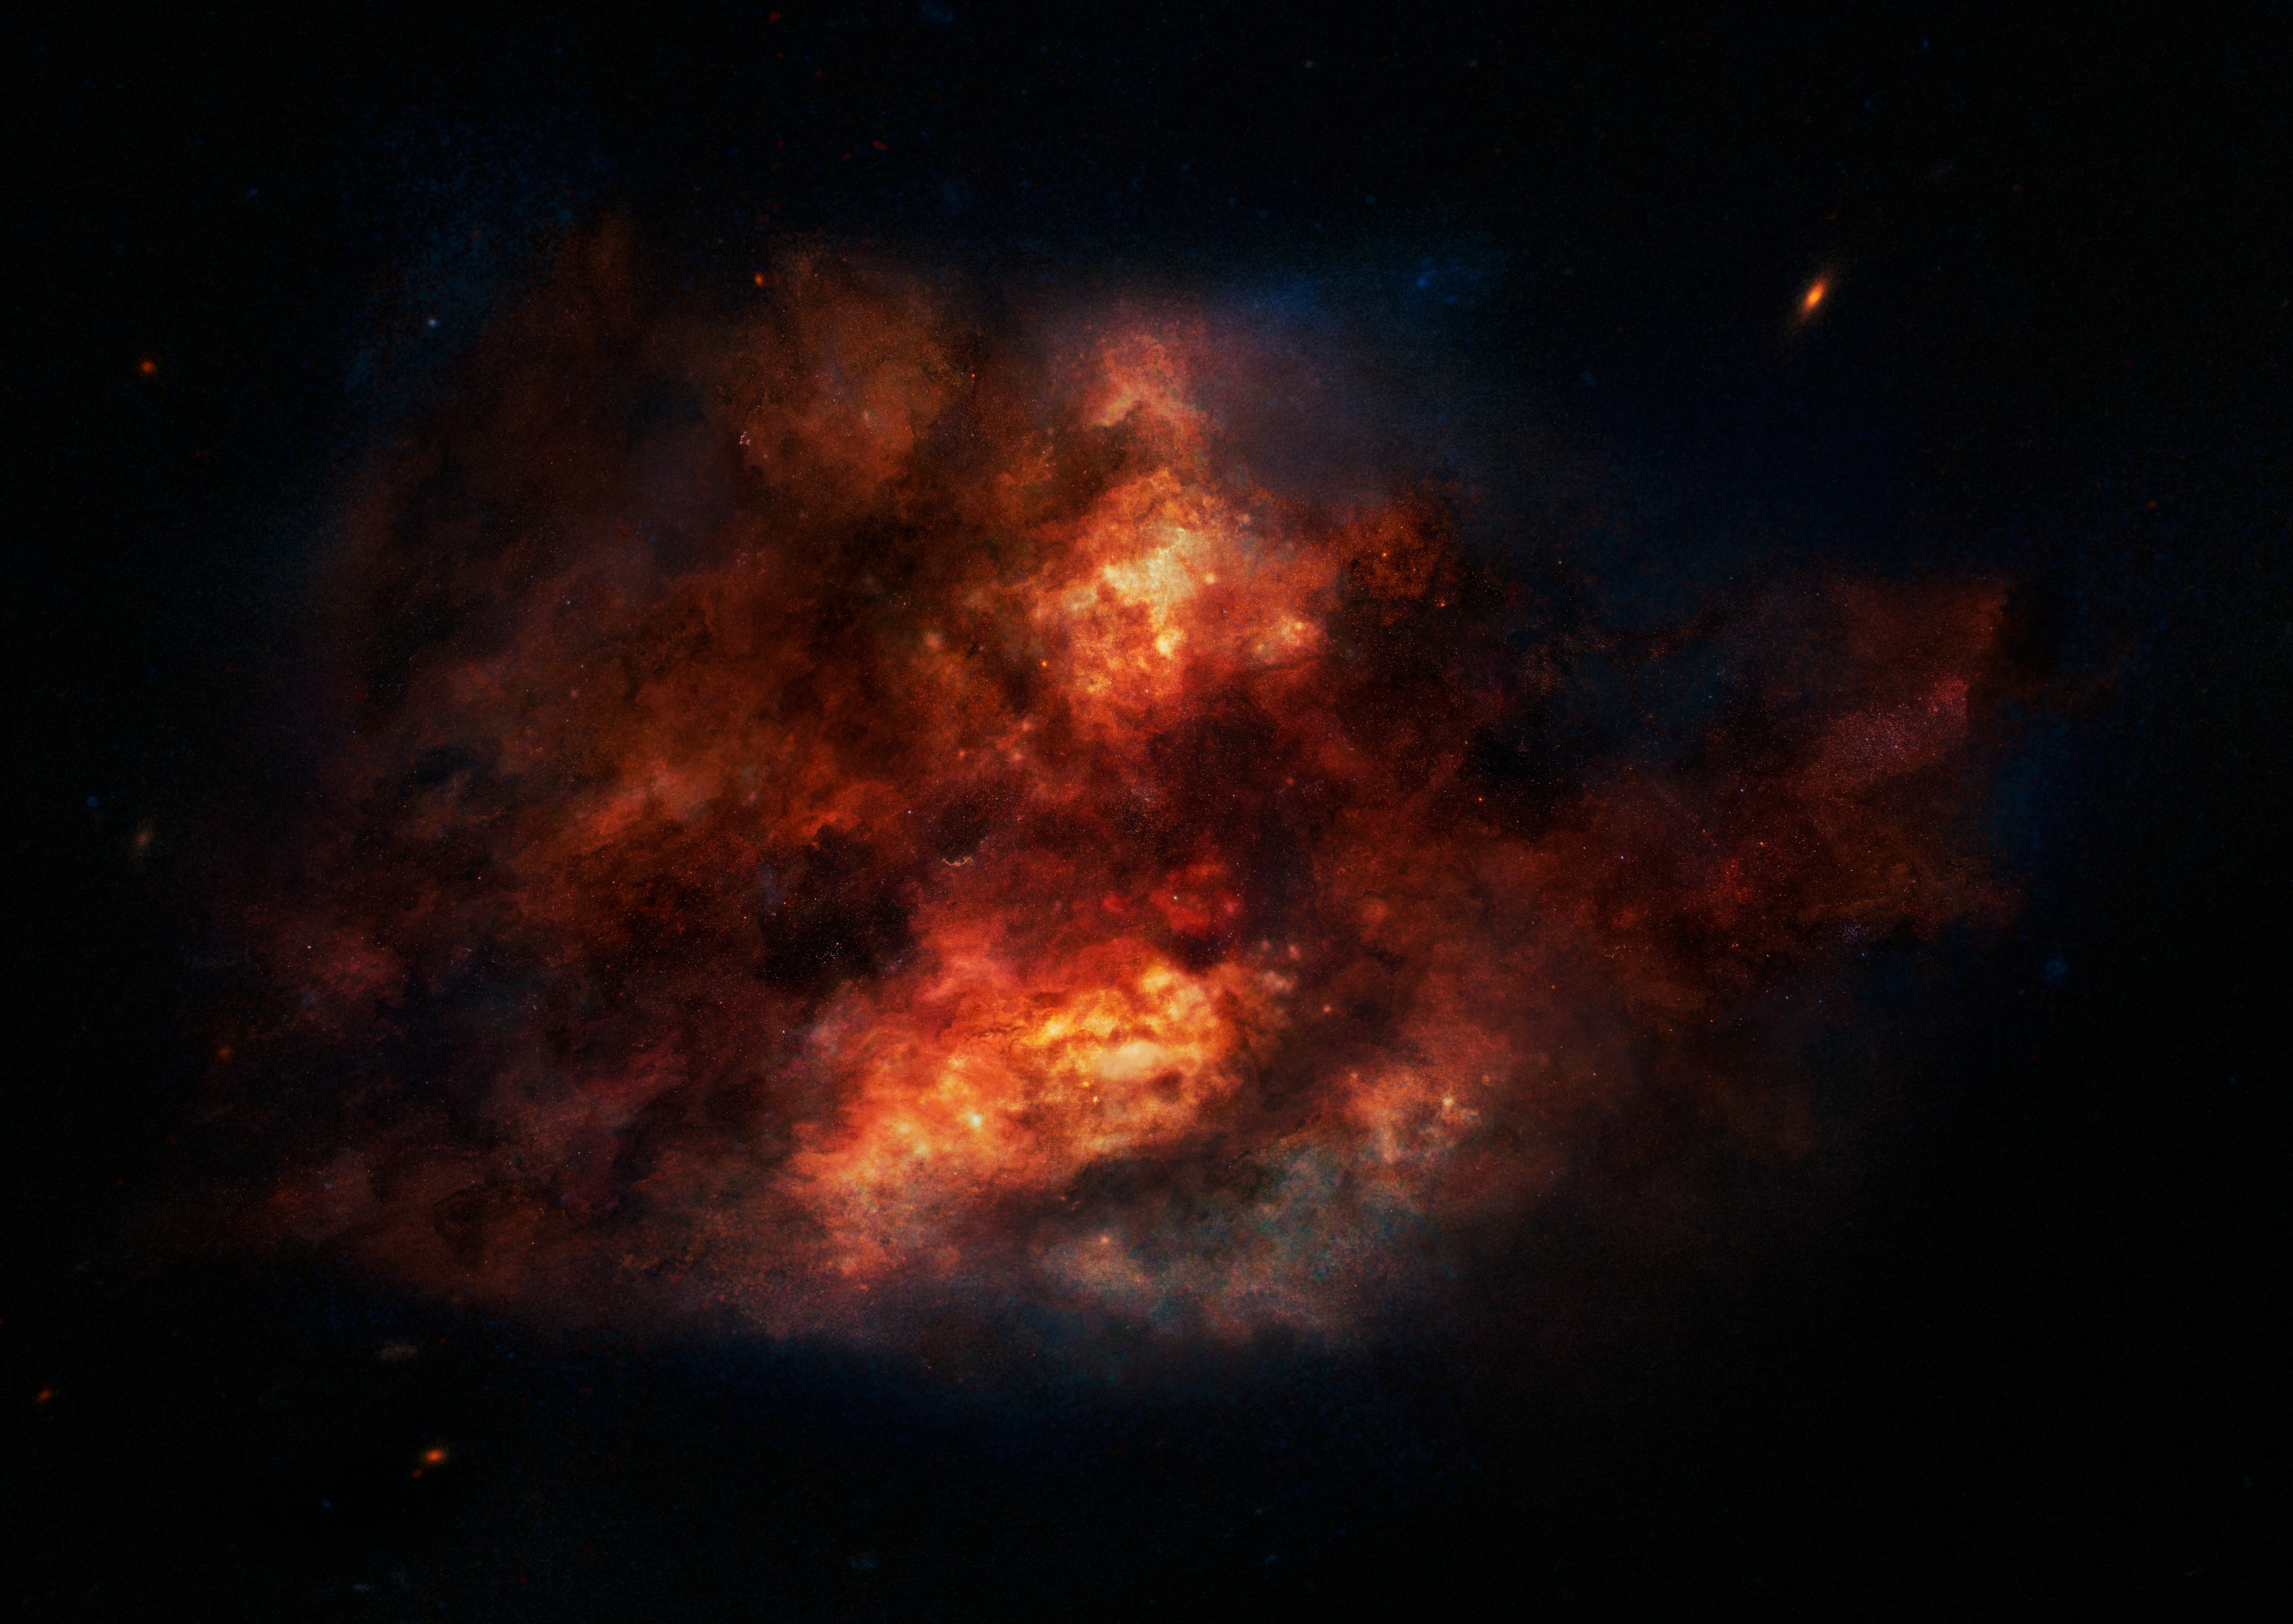

Galaxies in the distant Universe are seen during their youth

Galaxies in the distant Universe are seen during their youth and therefore have relatively short and uneventful star formation histories. This makes them an ideal laboratory to study the earliest epochs of star formation. But at a price — they are often enshrouded by obscuring dust that hampers the correct interpretation of the observations.

Credit: ESO/M. Kornmesser